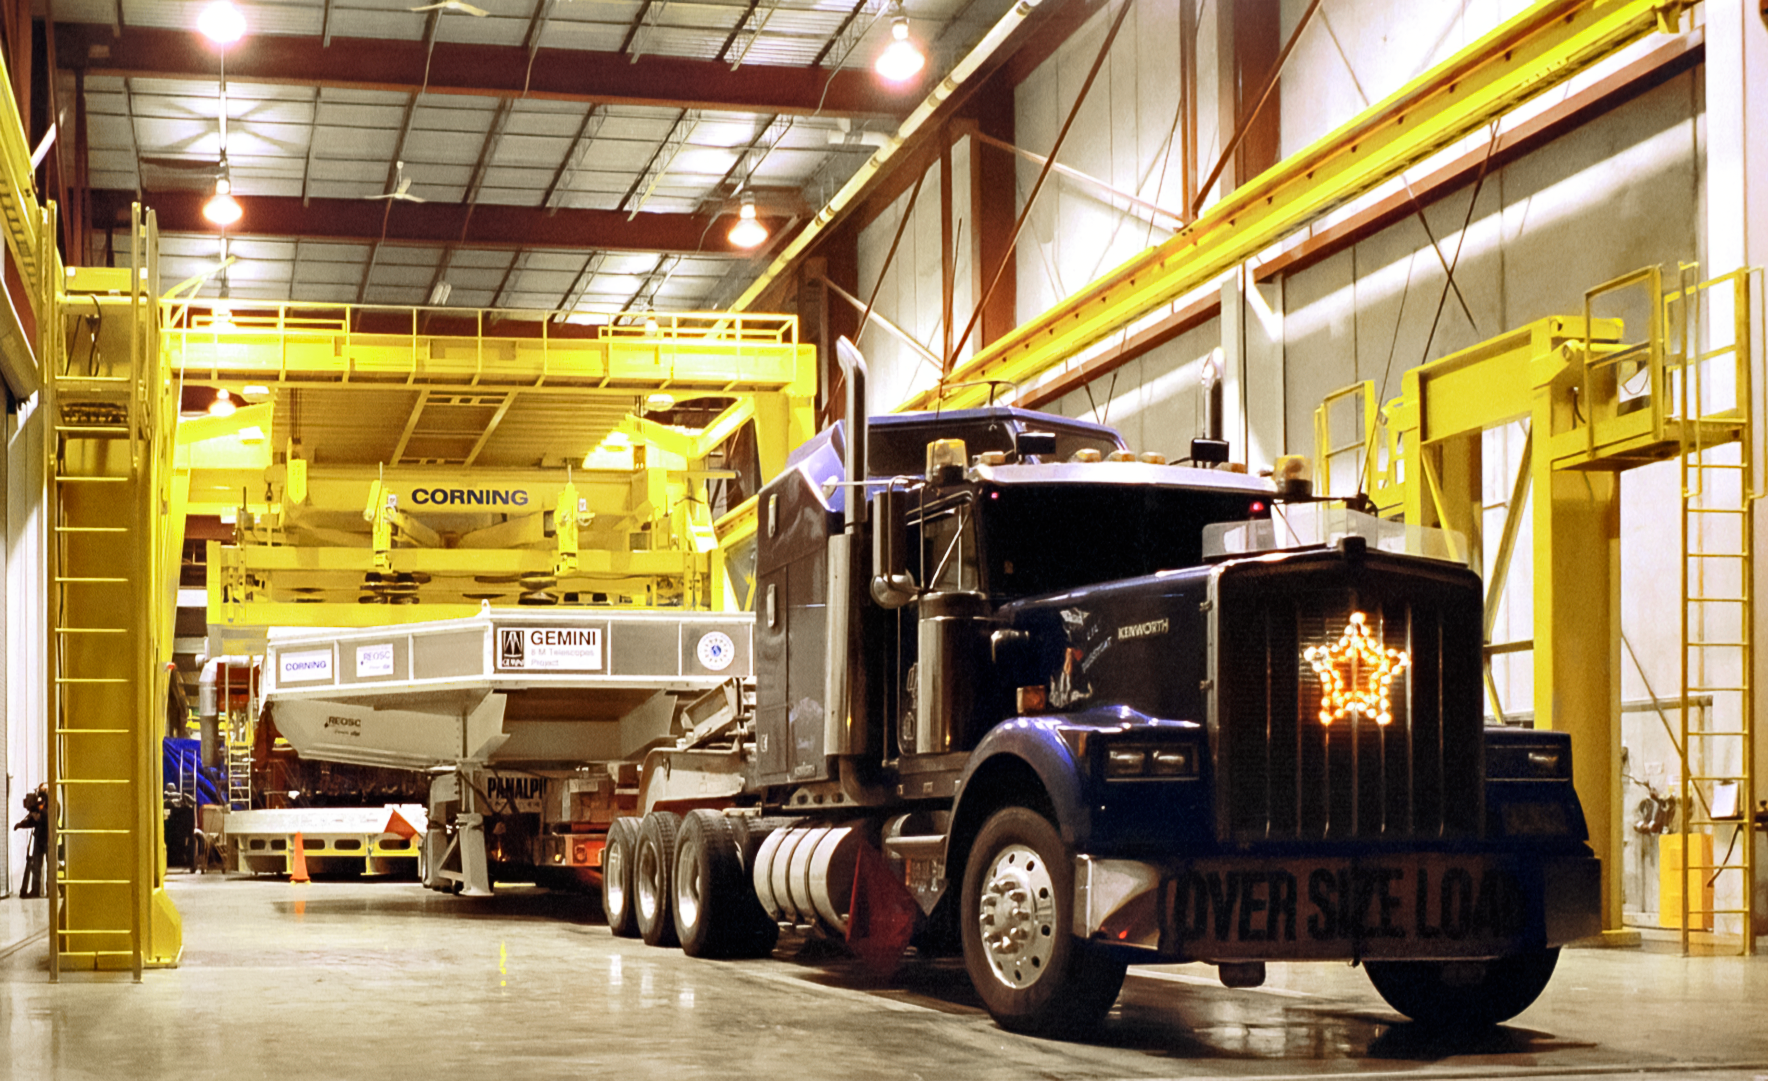

Gemini Mirror Leaves Corning

The 8-meter primary mirror meant for one of the International Gemini Observatory's twin telescopes leaves the Corning plant in New York. The mirror is en route to the REOSC polishing facility in France. This image was captured in December 1995.

Credit: NOIRLab/NSF/AURA